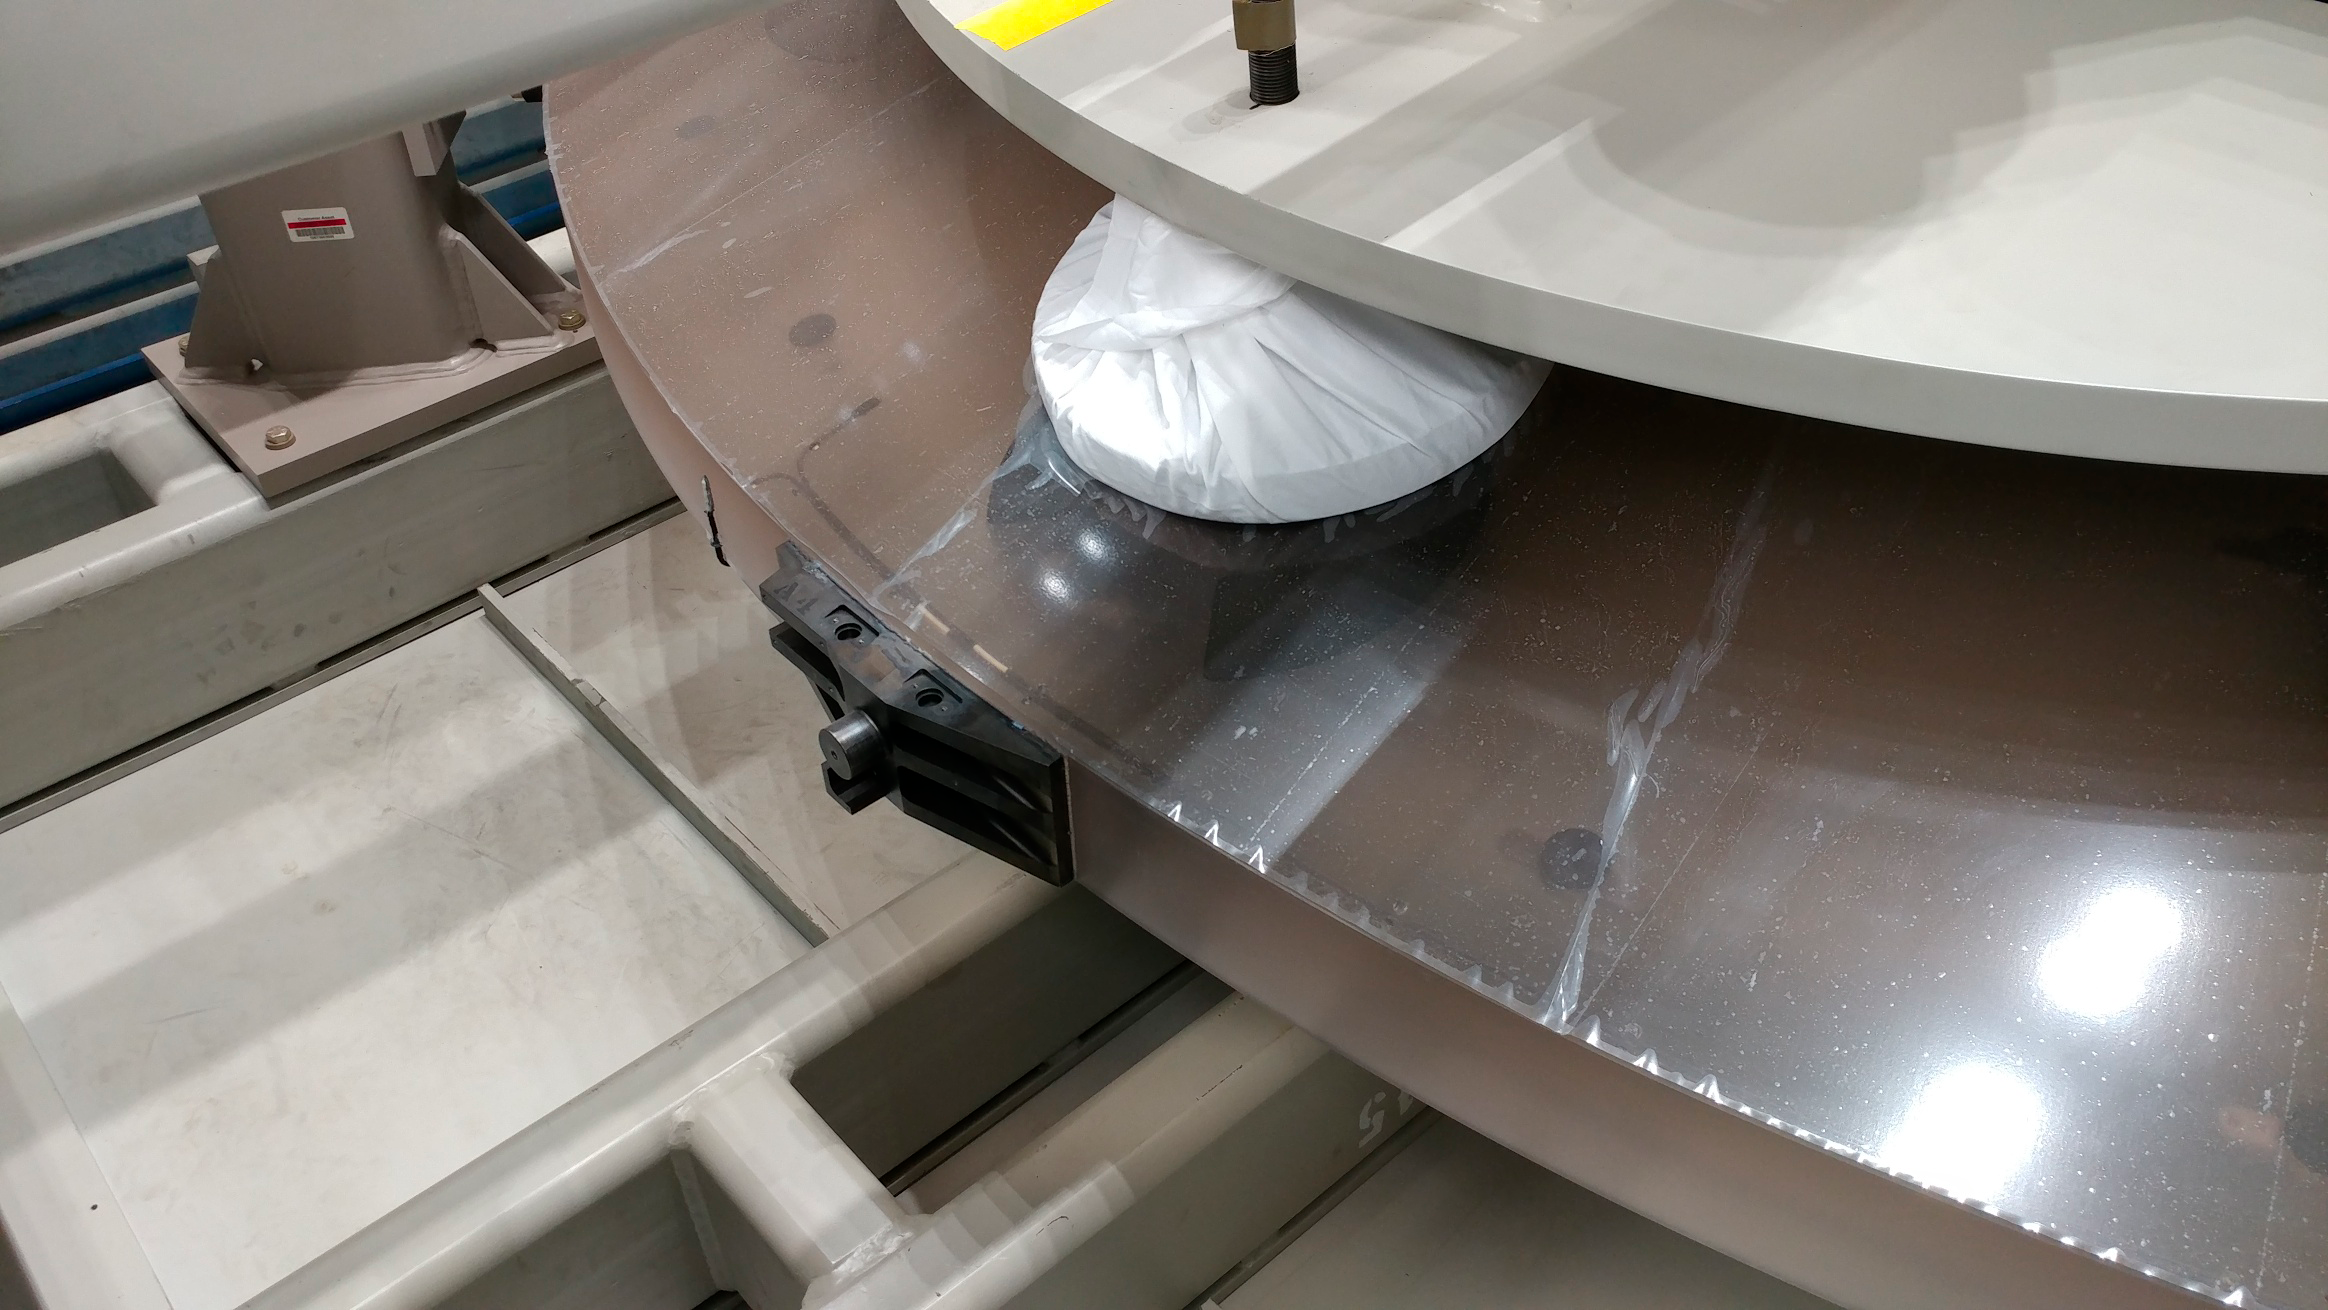

M2 Arrival at Summit Facility

Upon arrival at the LSST summit facility, the shipping container for the Secondary Mirror (M2) was opened and a visual inspection of the mirror was made. No damage was seen and very little dust accumulated during the voyage.

Credit: Rubin Observatory/NSF/AURA